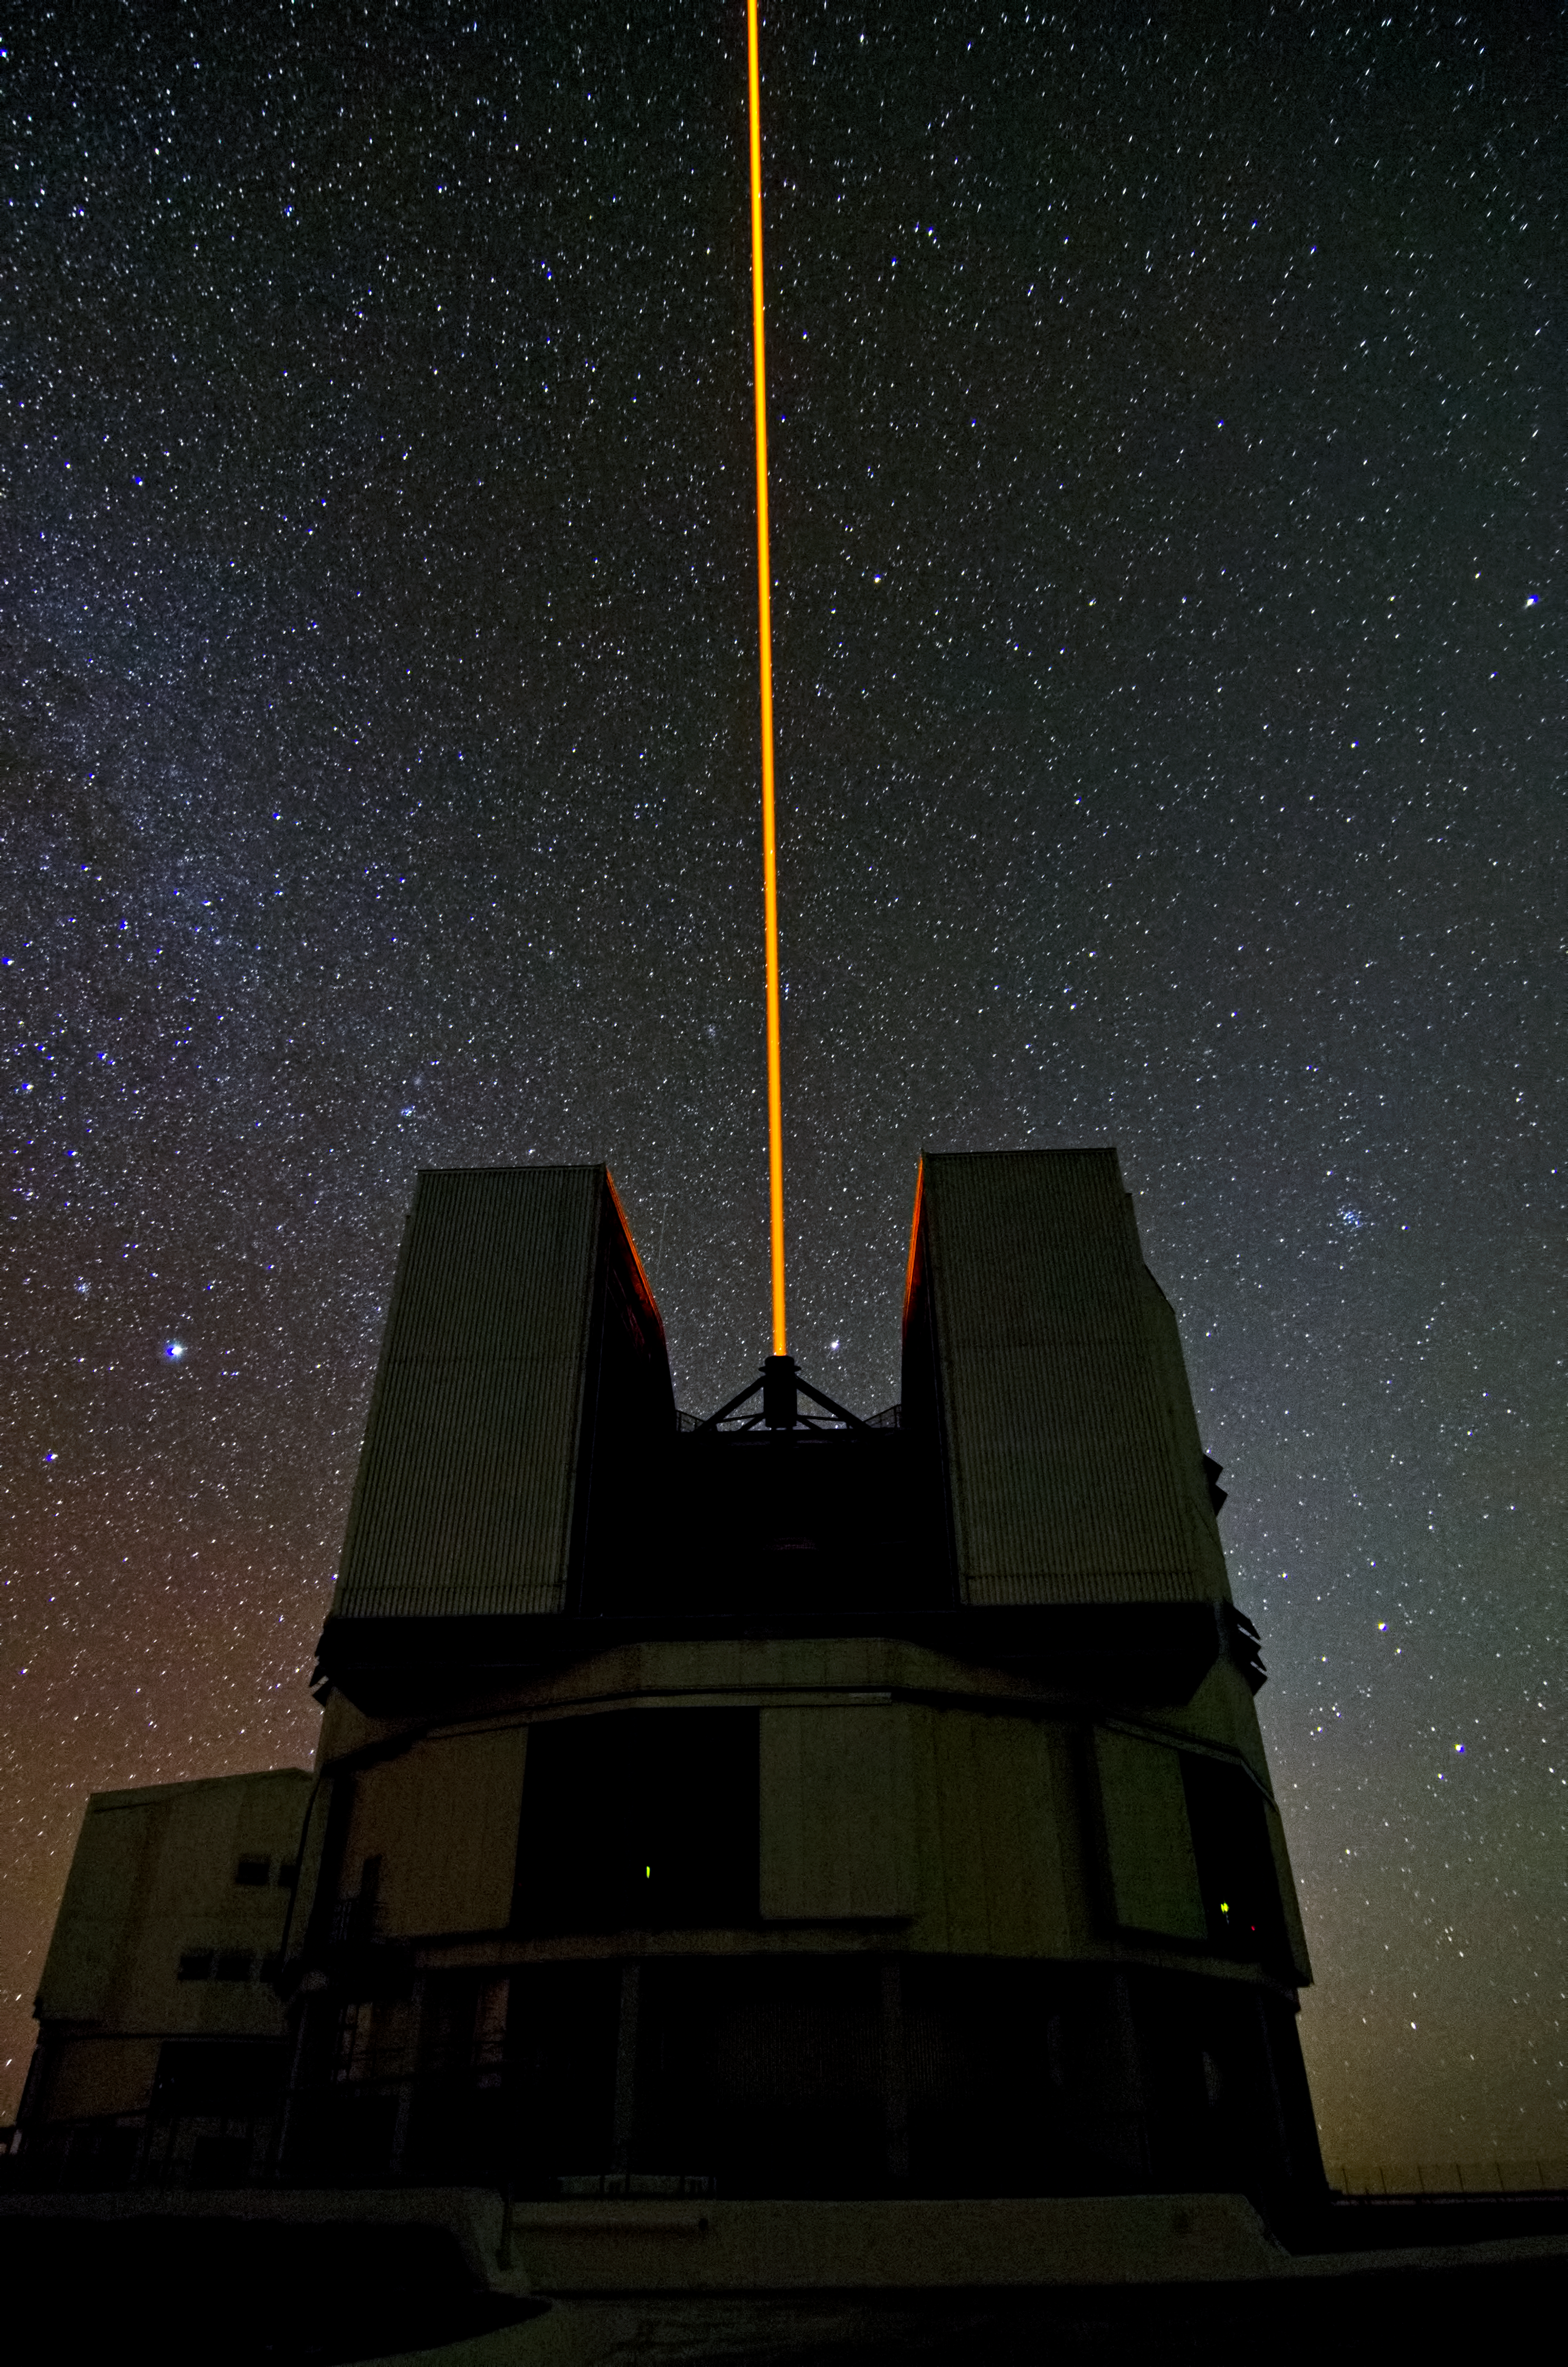

Yepun and the Laser Guide Star

The beam of the Laser Guide Star system, on the ESO Very Large Telescope's Unit Telescope 4 (named Yepun), shoots into the night on Cerro Paranal.

Credit: Dave Jones/ESO